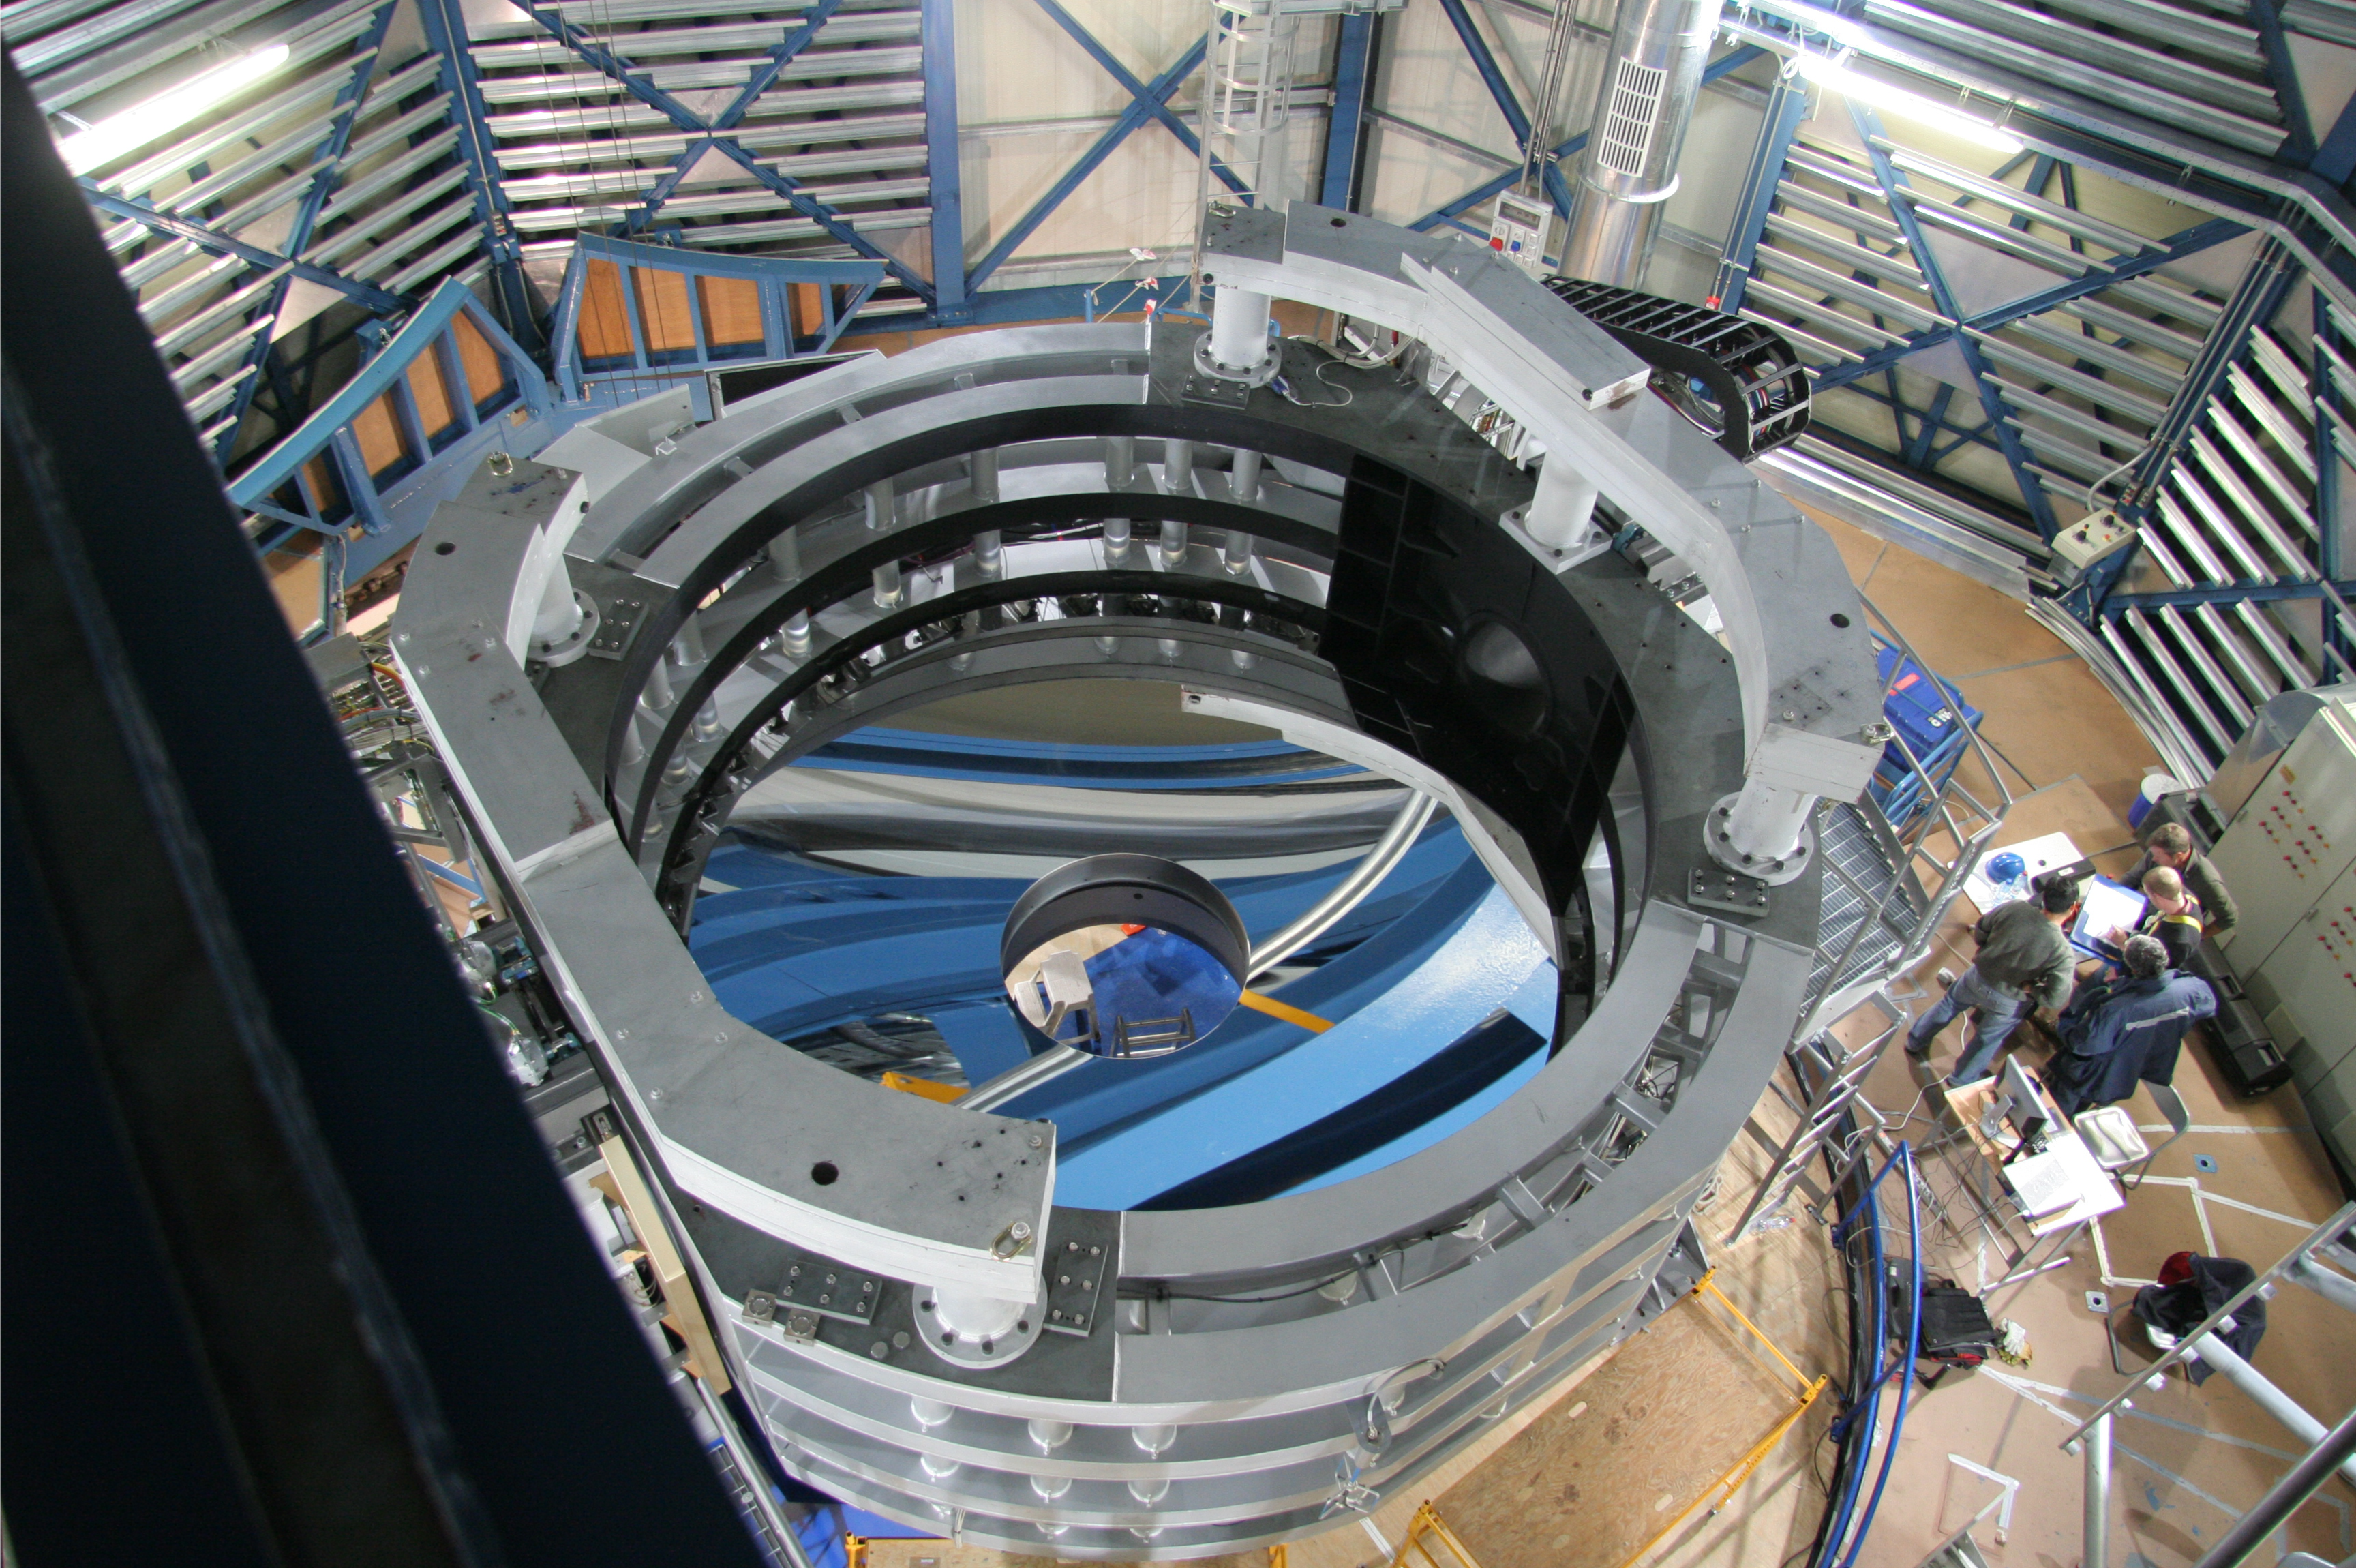

The VISTA mirror installed

A 4.1-metre diameter primary mirror, a vital part of the world''s newest and fastest survey telescope, VISTA (the Visible and Infrared Survey Telescope for Astronomy) has been delivered to its new mountaintop home at Cerro Paranal, Chile. The mirror arrived over the Easter weekend (22 to 23 March 2008) at the Paranal Observatory where the telescope has been assembled at an altitude of 2518m, in Chile's Atacama Desert.

Credit: ESO/M. Cullum